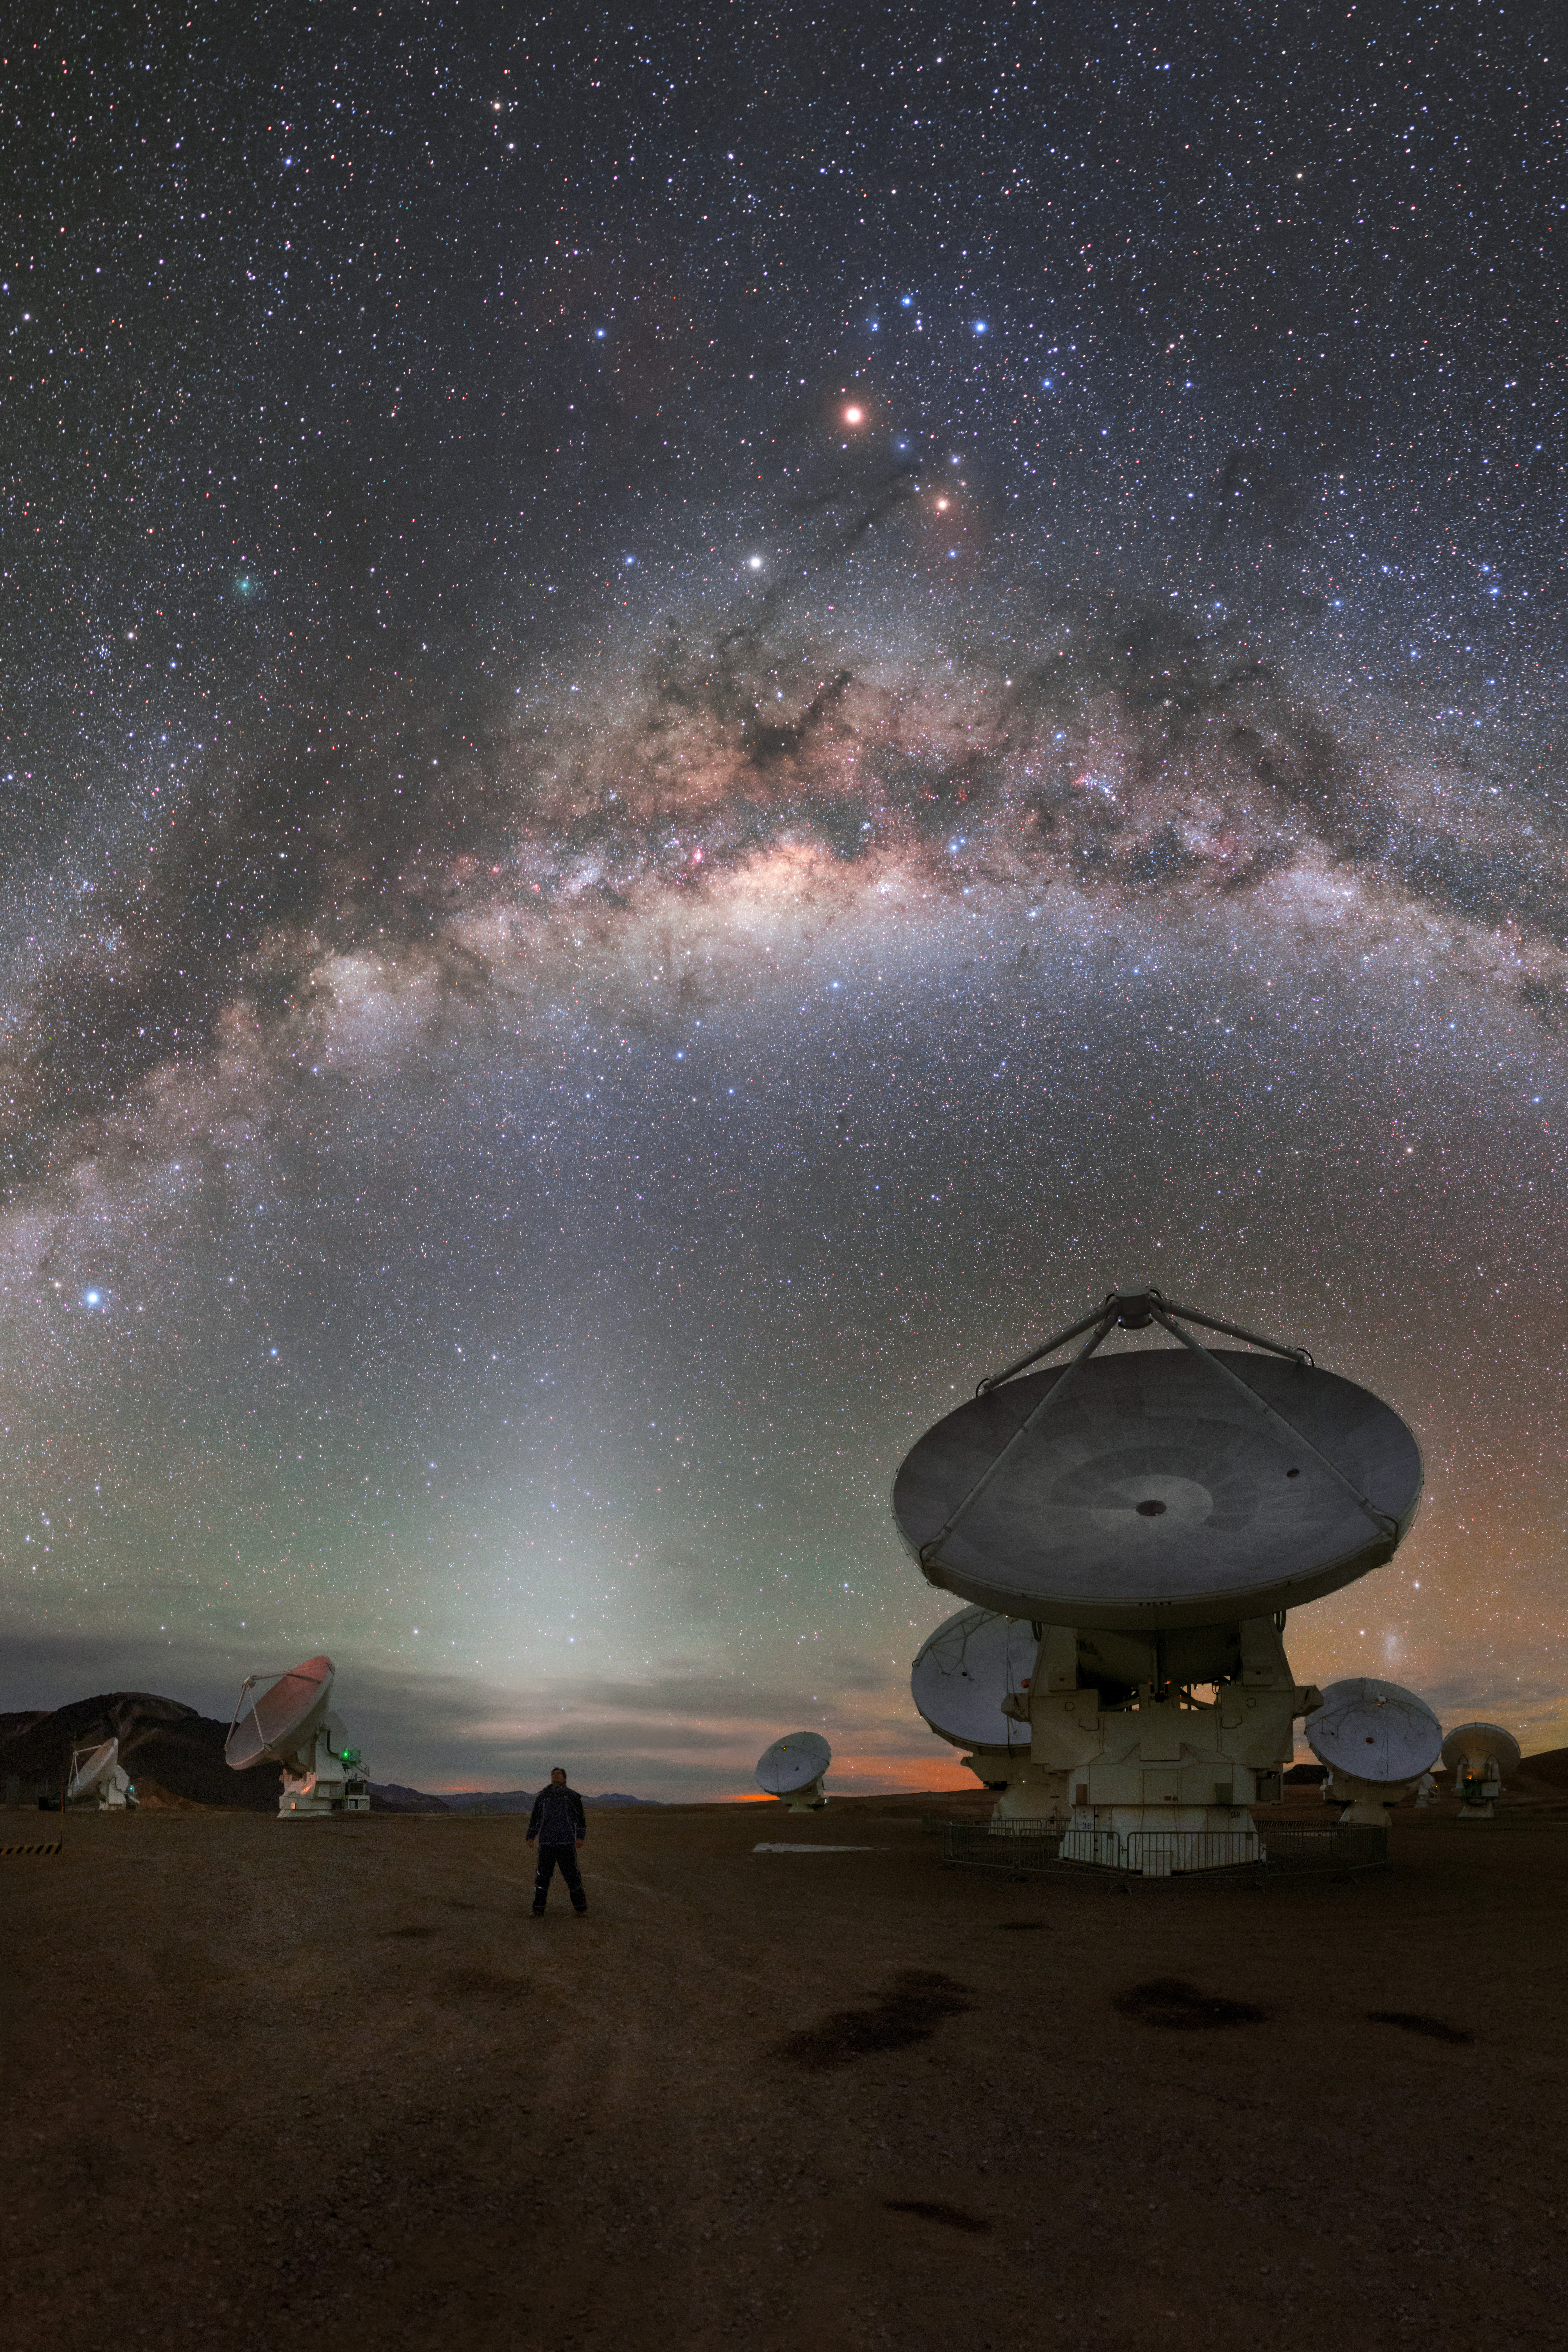

Our galaxy over ALMA

The Milky Way as seen from ALMA in Chile.

Credit: P. Horálek/ESO